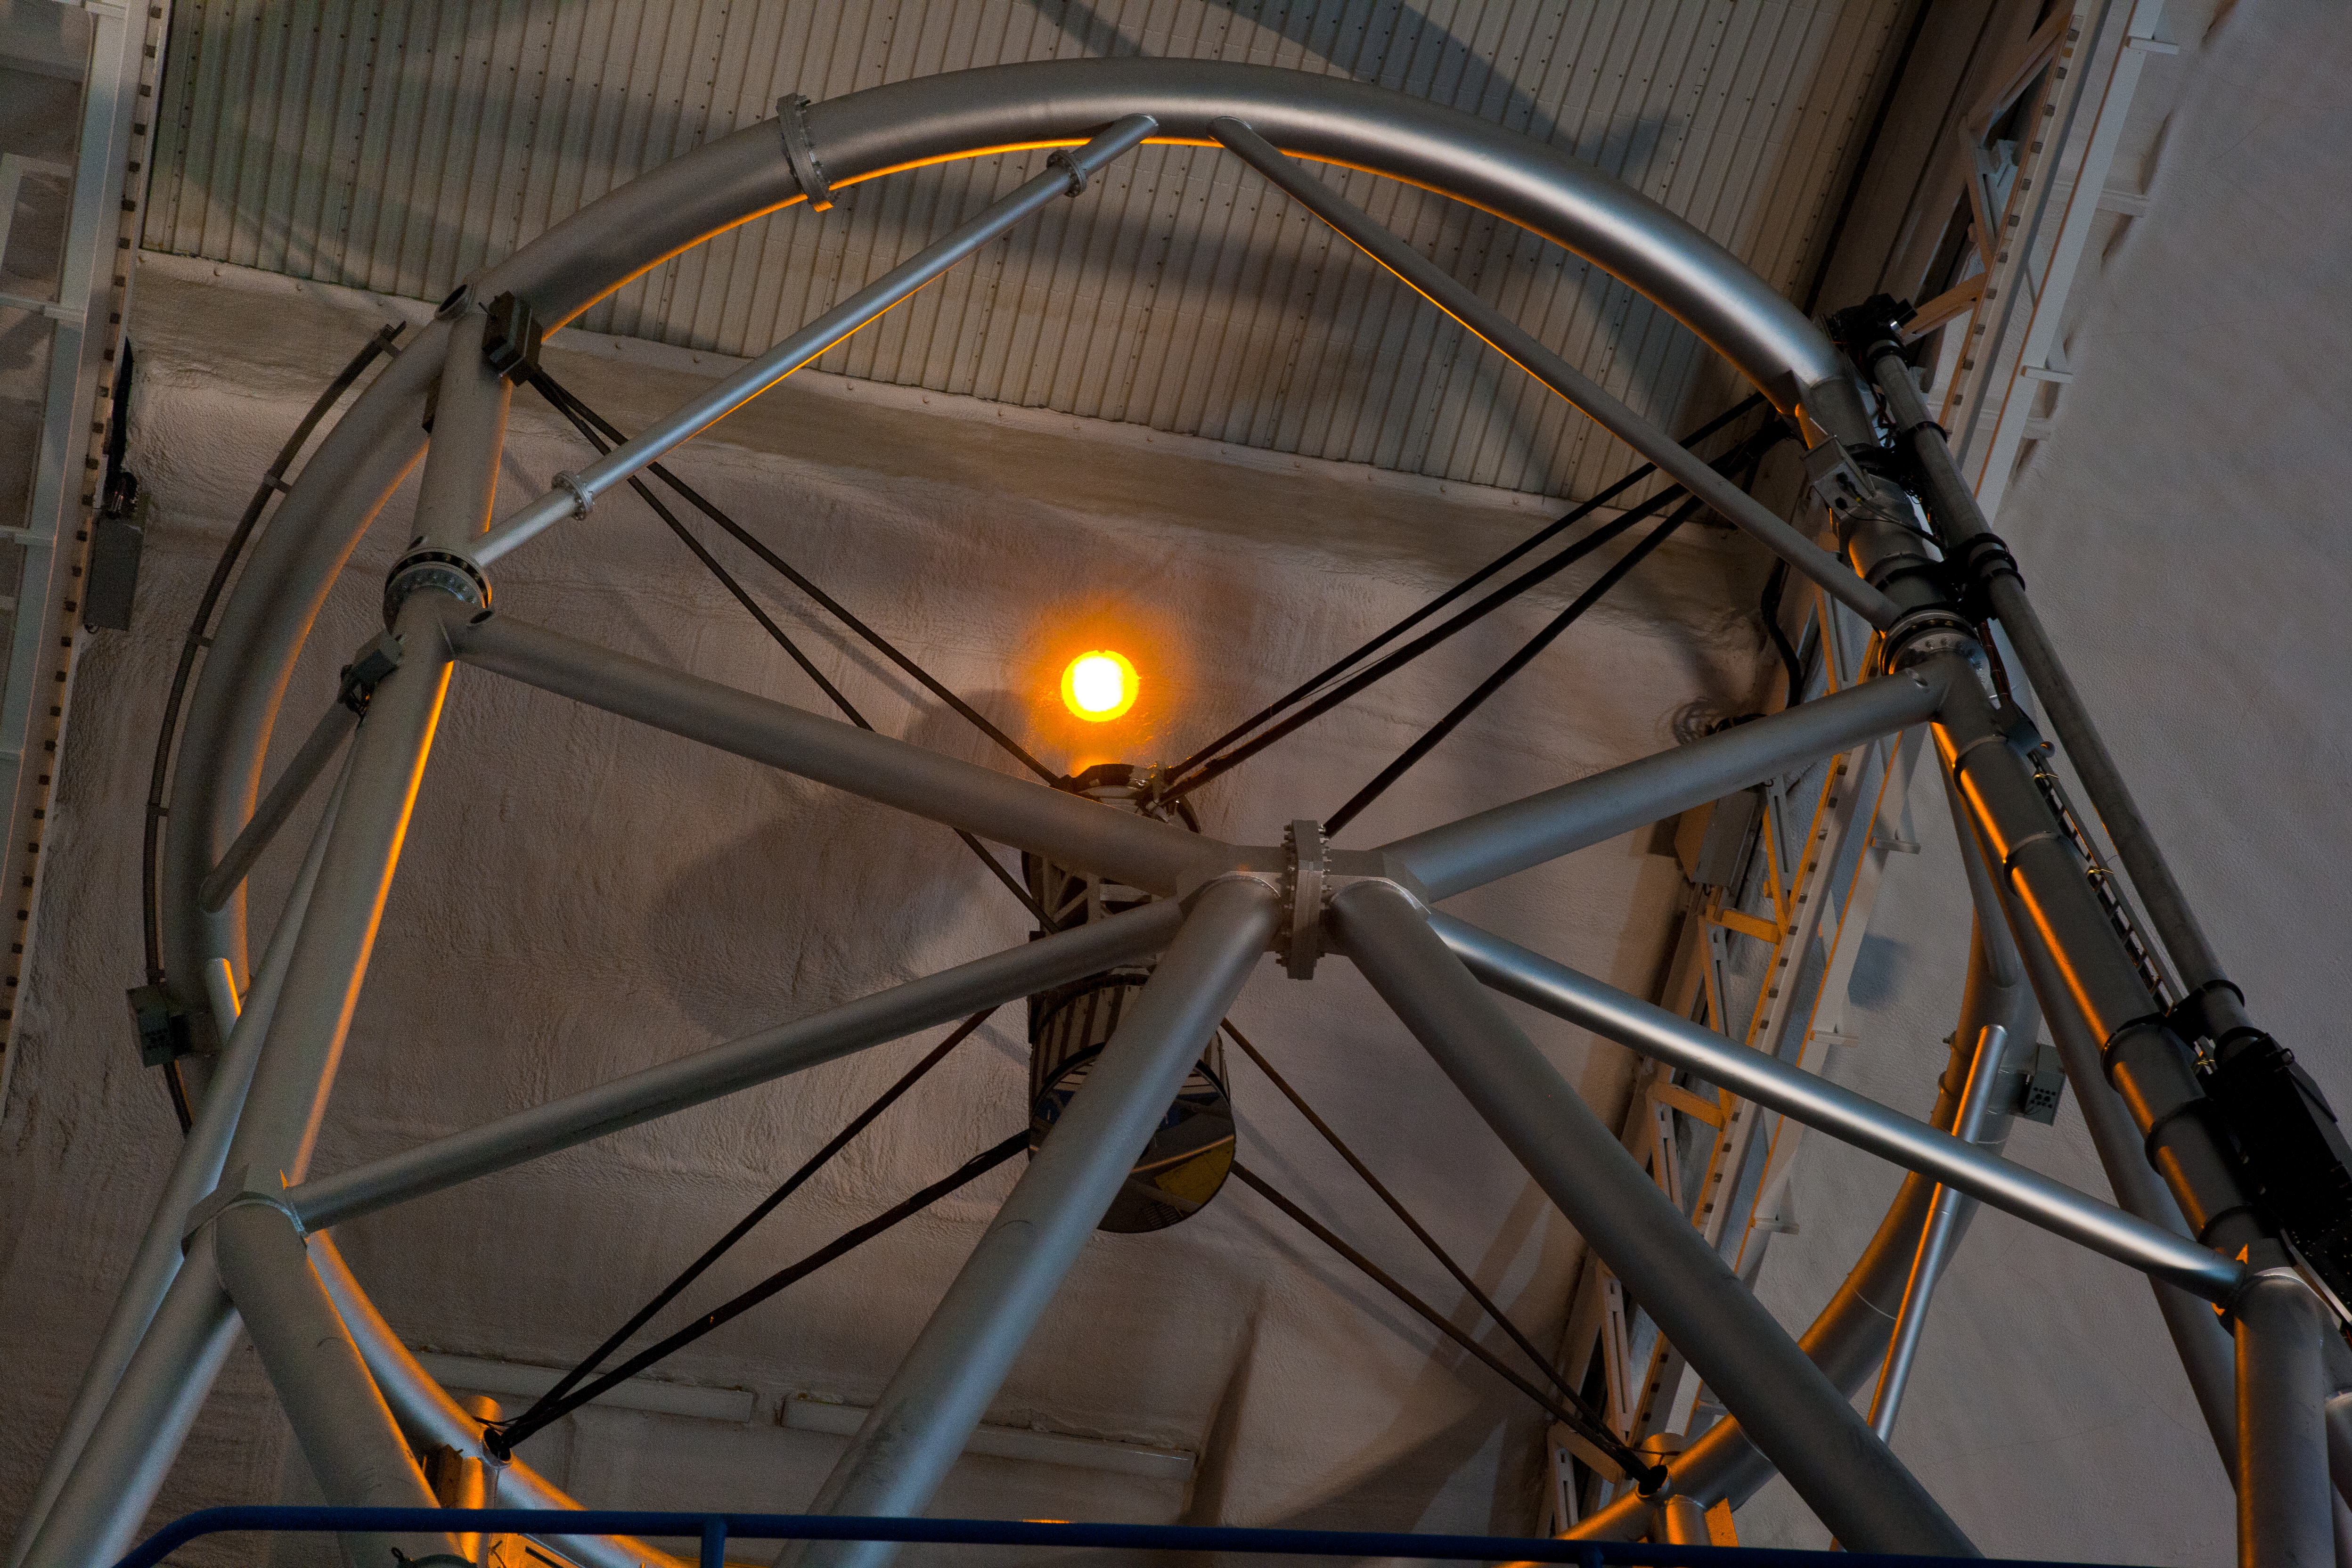

Laser Close Up

This is a closeup view of the secondary mirror structure at the end of the telescope with the laser propagating on the interior of the dome. Prior to the first test on-sky, it is first tested inside the dome

Credit: International Gemini Observatory